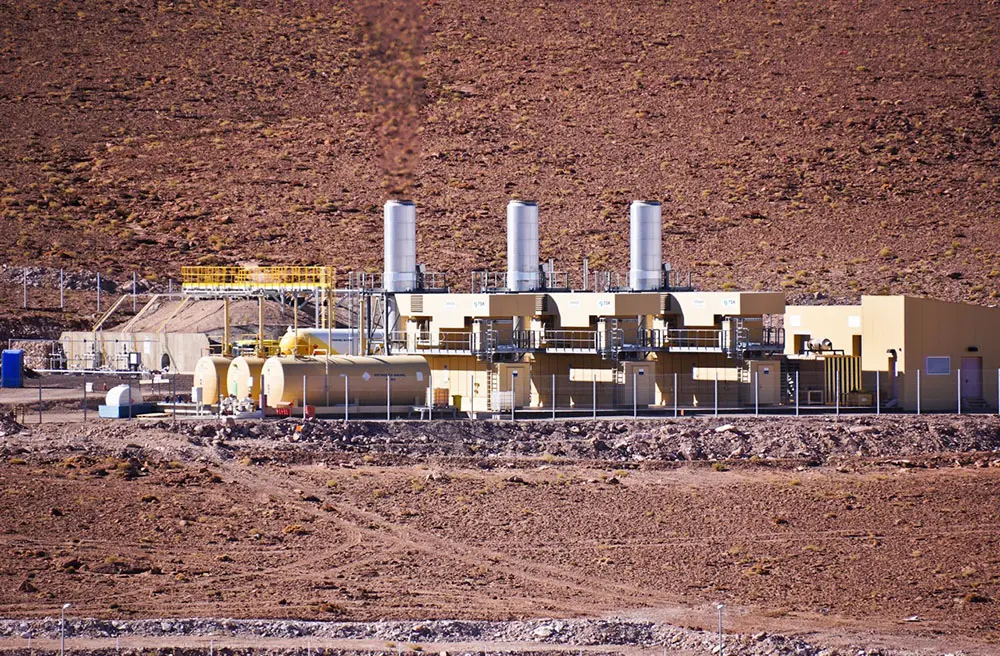

OSF

ALMA's many facilities include the Turbines that generate electric energy for the ALMA Radio Observatory.

.

Credit: Pablo Carrillo - ALMA (ESO/NAOJ/NRAO)